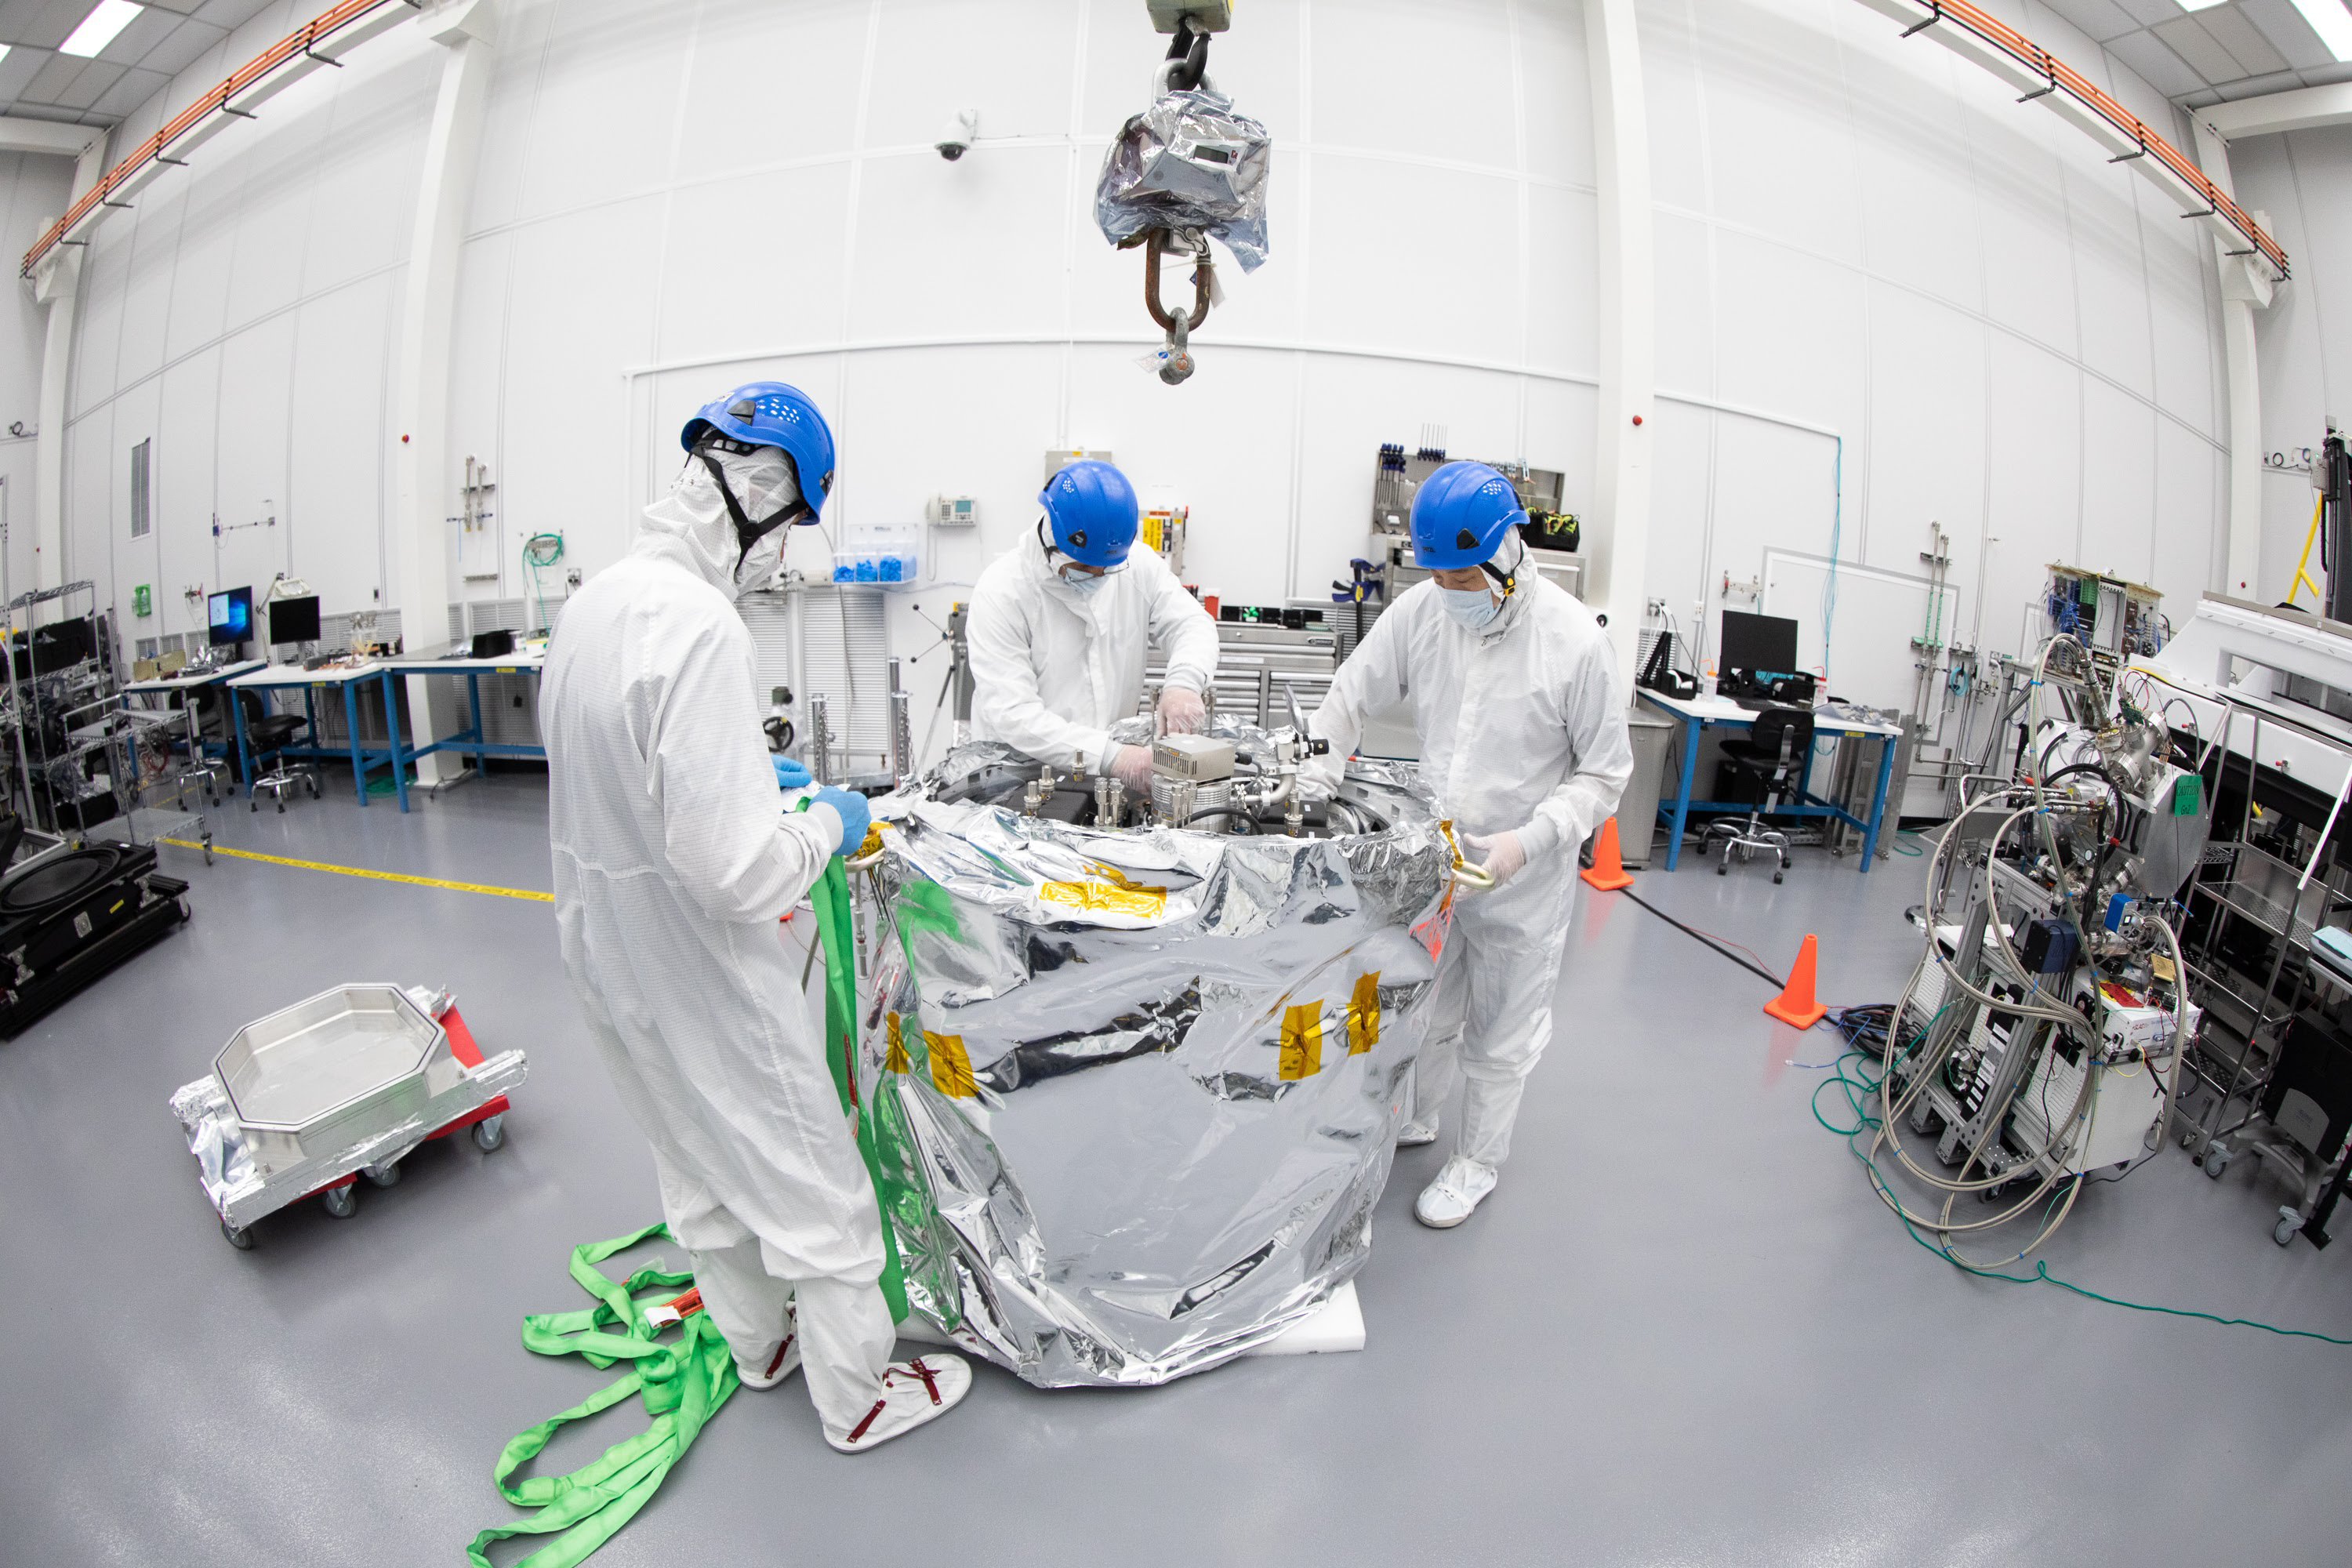

One Cool Camera: LSST’s Cryostat Assembly Completed

The cryostat assembly was built in a different clean room at SLAC and then delivered to the integration team. Here, the cryostat assembly is unwrapped and inspected after transportation.

Credit: Andy Freeberg/SLAC National Accelerator Laboratory Learn more: lsst.slac.stanford.edu